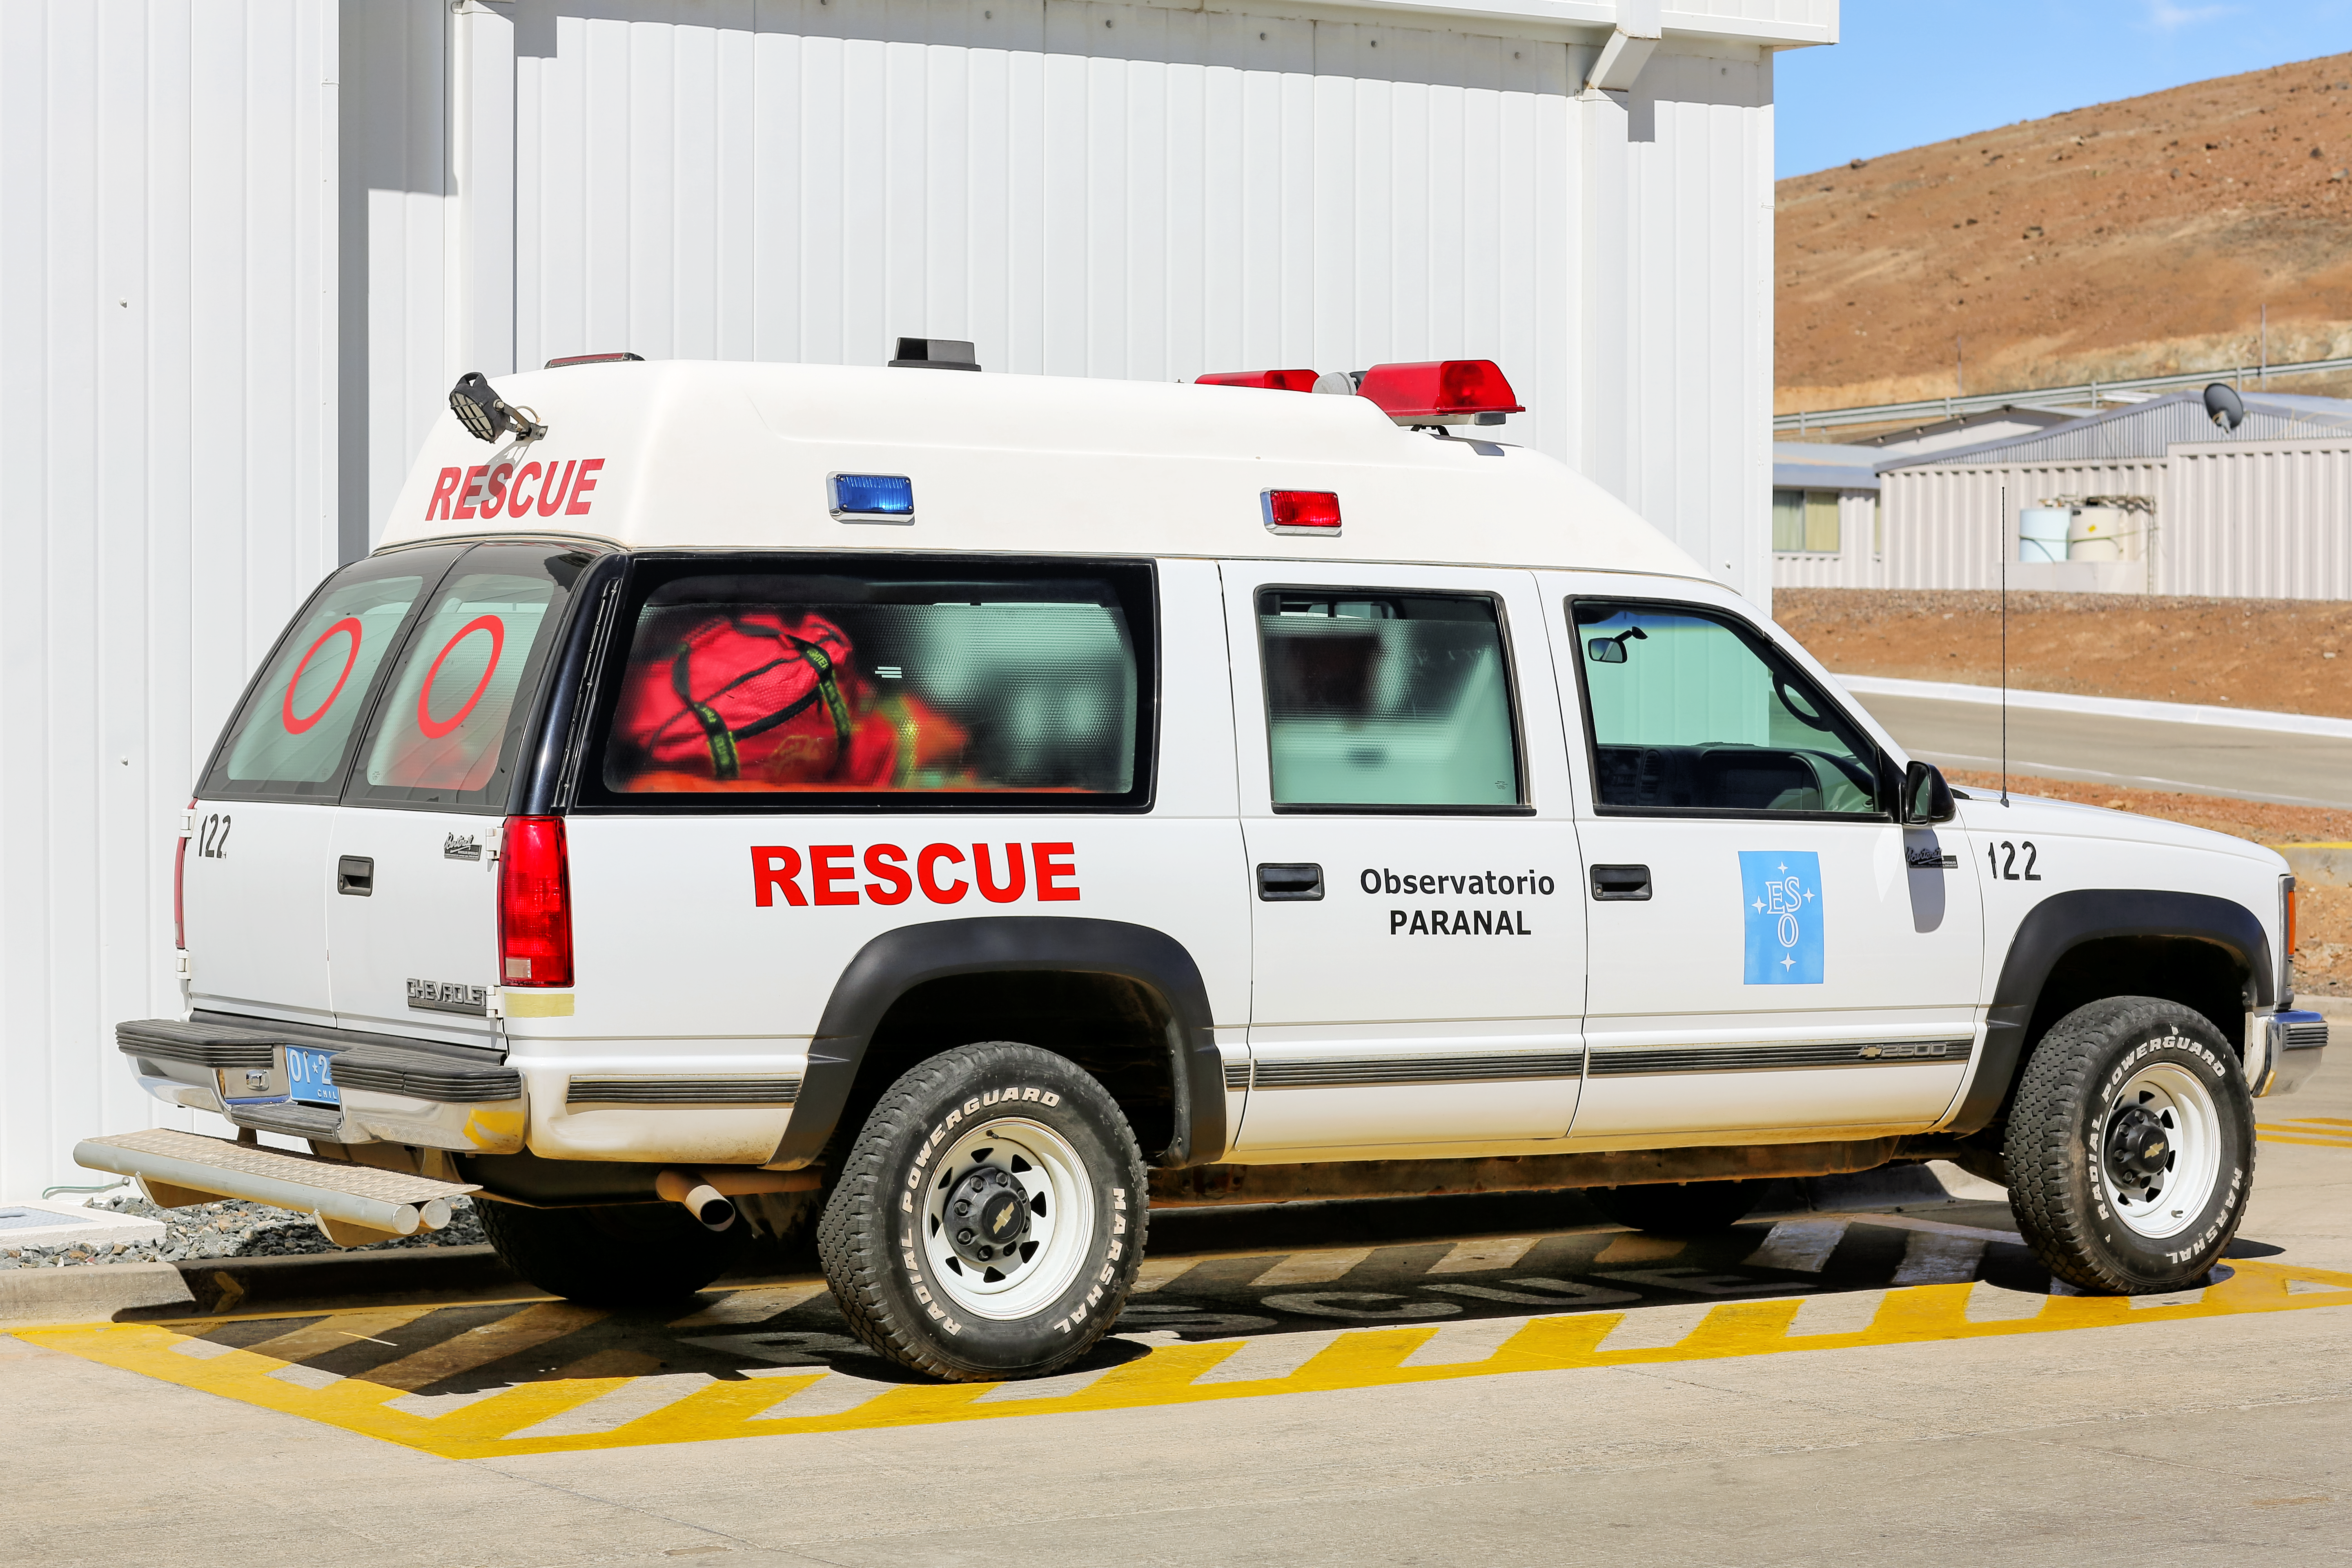

Paranal rescue vehicle

A medically equipped rescue vehicle at Paranal Observatory.

Credit: L. Honnorat/ESO